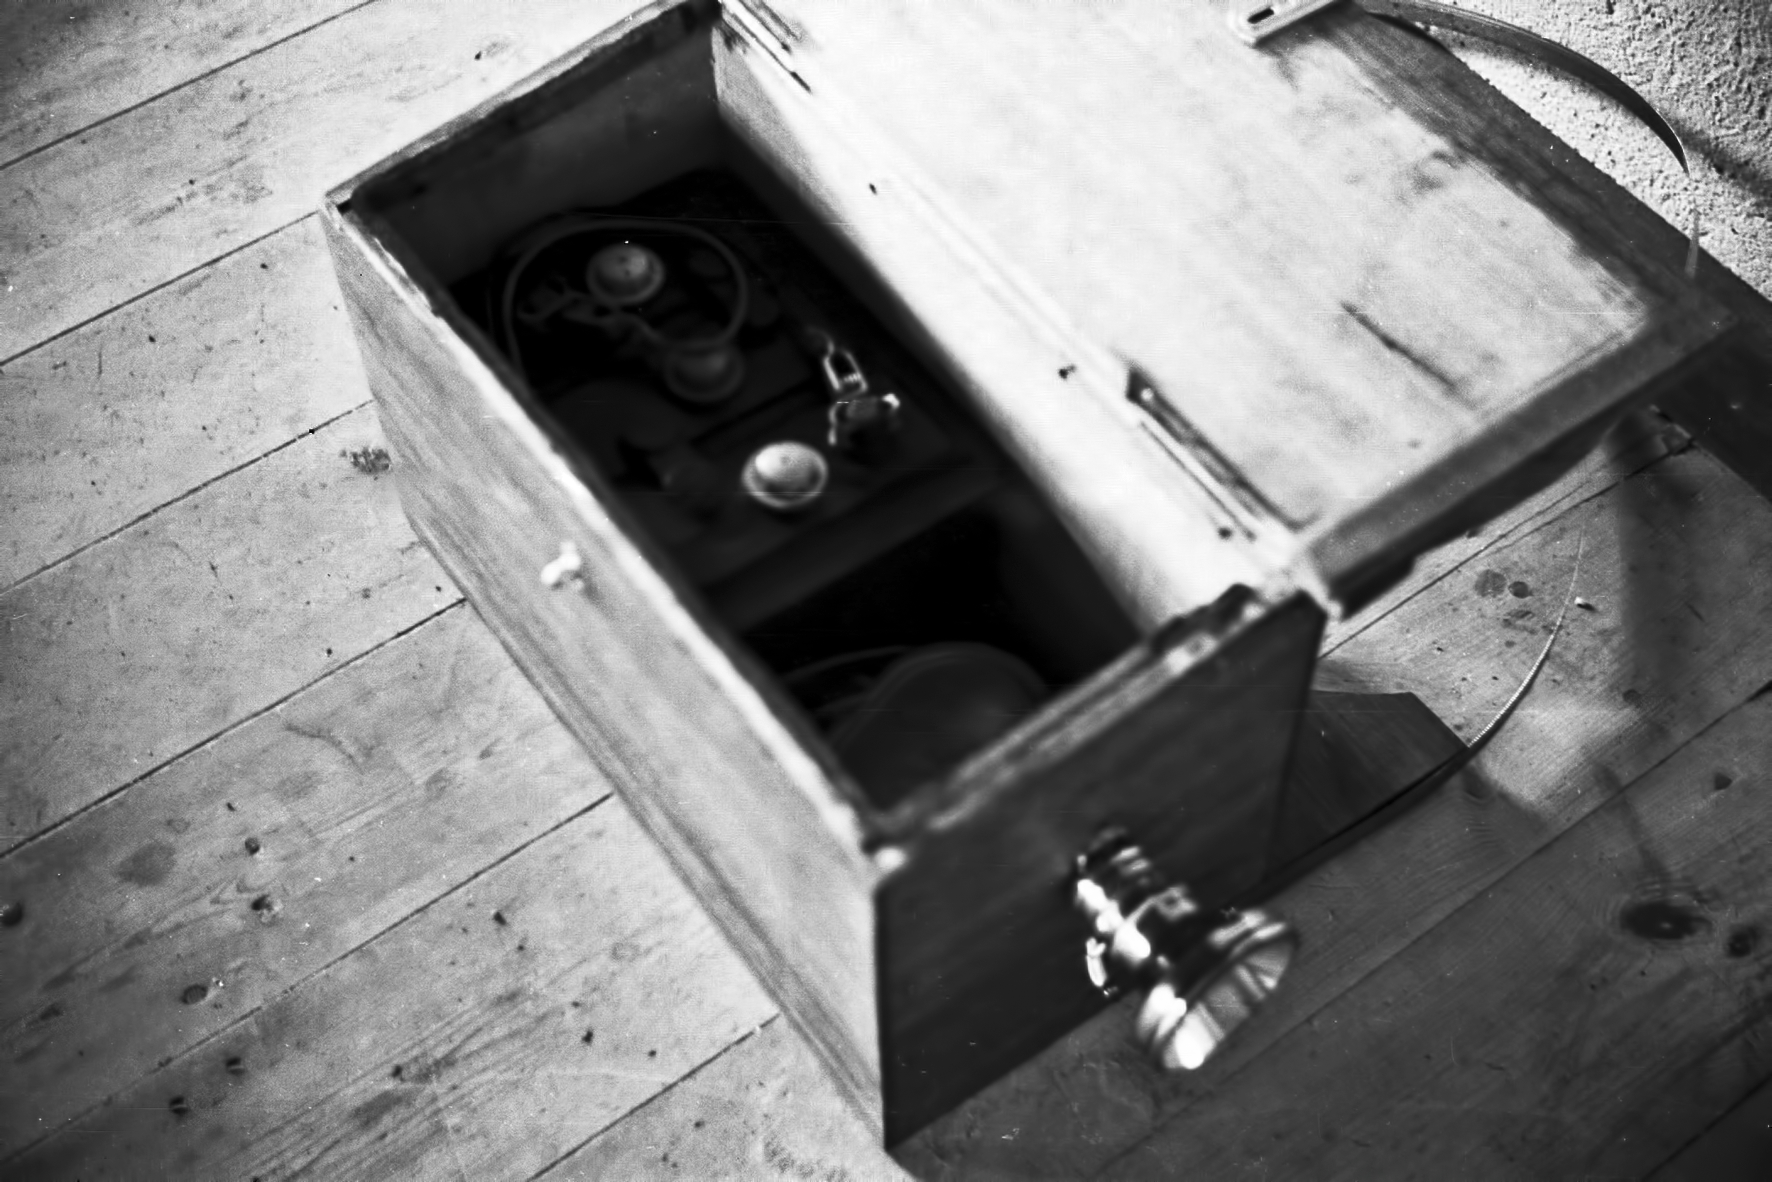

Equipment at Rockdale Mountain

Image of the Rockdale Mountain observing site in South Africa from ESO’s testing expedition in the early 1960s.

Credit: ESO/J.Doornenbal